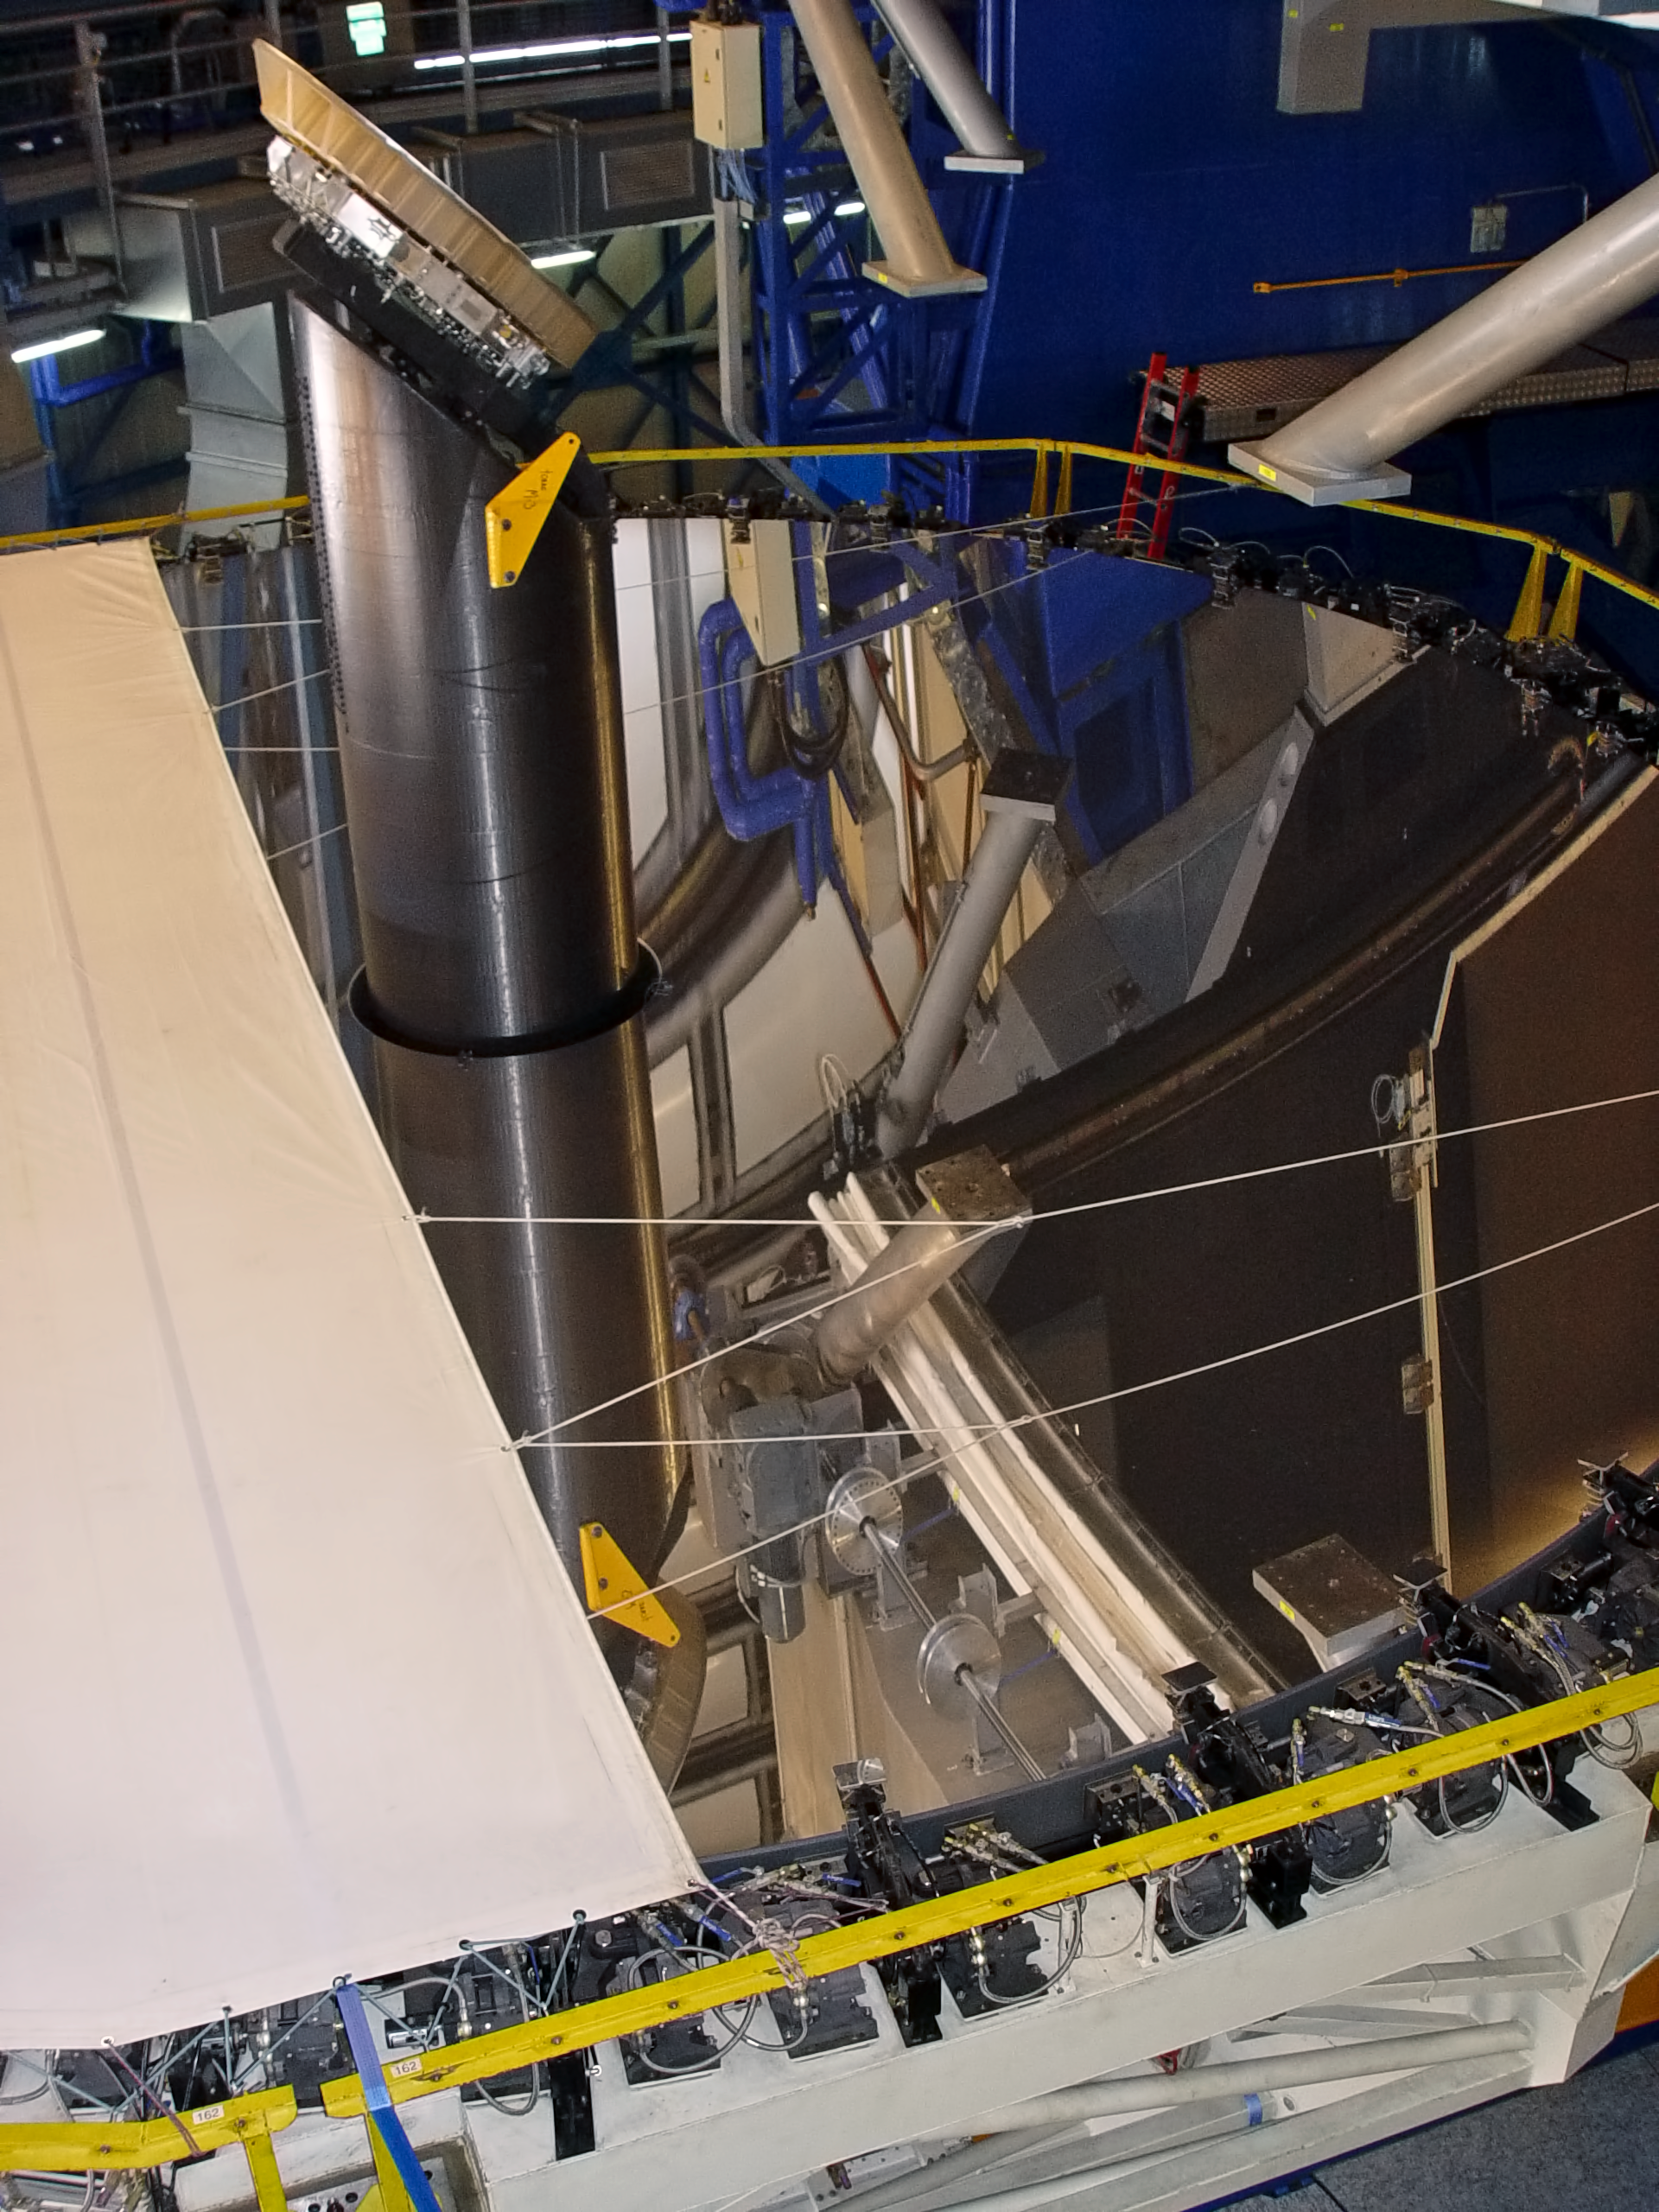

Preparing UT2 for recoating

ESO engineers are installing the cover of the main mirror (M1) of the VLT Kueyen Telescope UT2, pbefore the recoating, in May 2008.

Credit: ESO